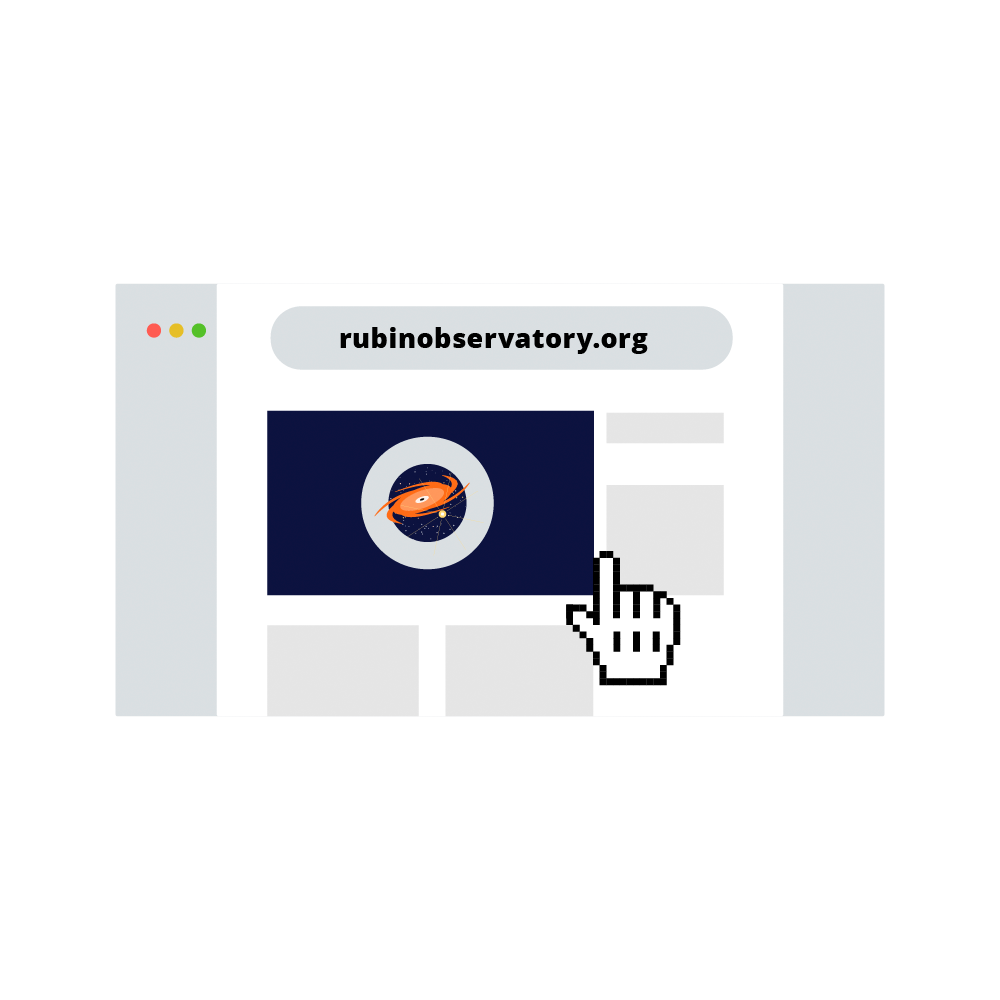

Rubin Observatory Website Icon

An illustration of a website using the Rubin Observatory URL.

Credit: RubinObs/NOIRLab/SLAC/NSF/DOE/AURA/J. Pinto